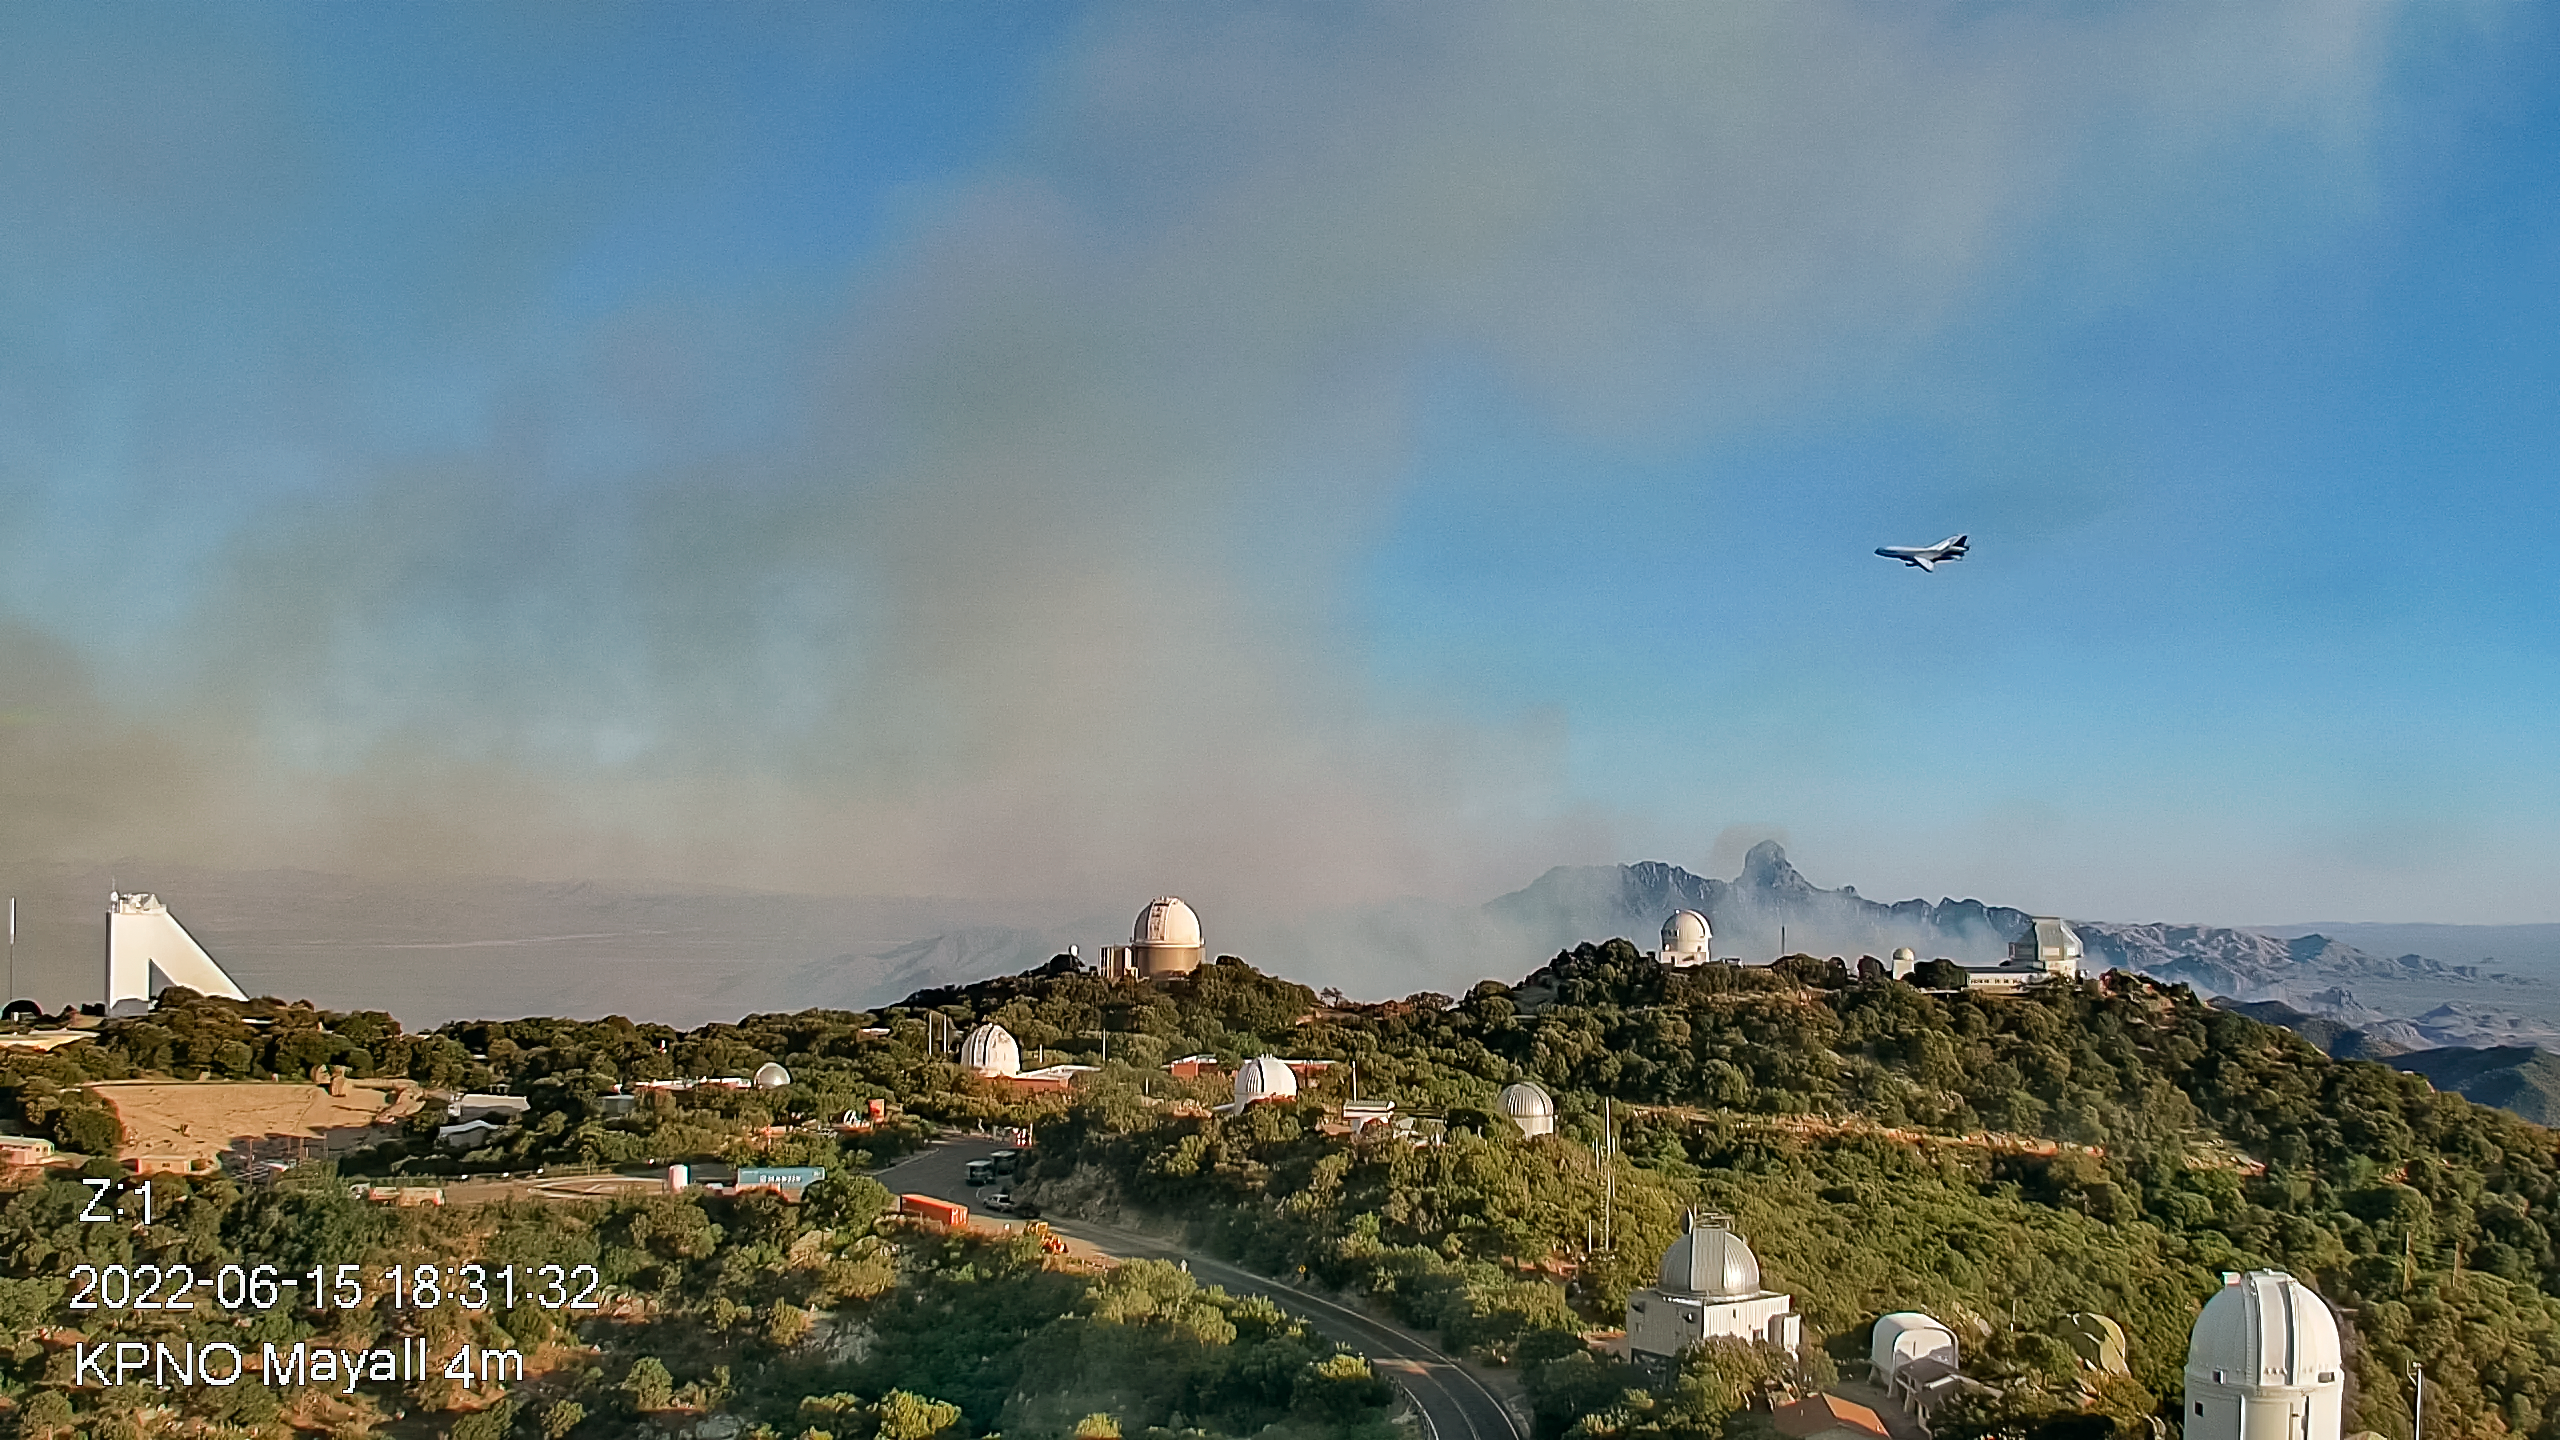

Contreras Fire at KPNO

View from the Nicholas U. Mayall 4-meter Telescope firefighting effort on Wednesday 15 June 2022 early evening.

Credit: KPNO/NOIRLab/NSF/AURA